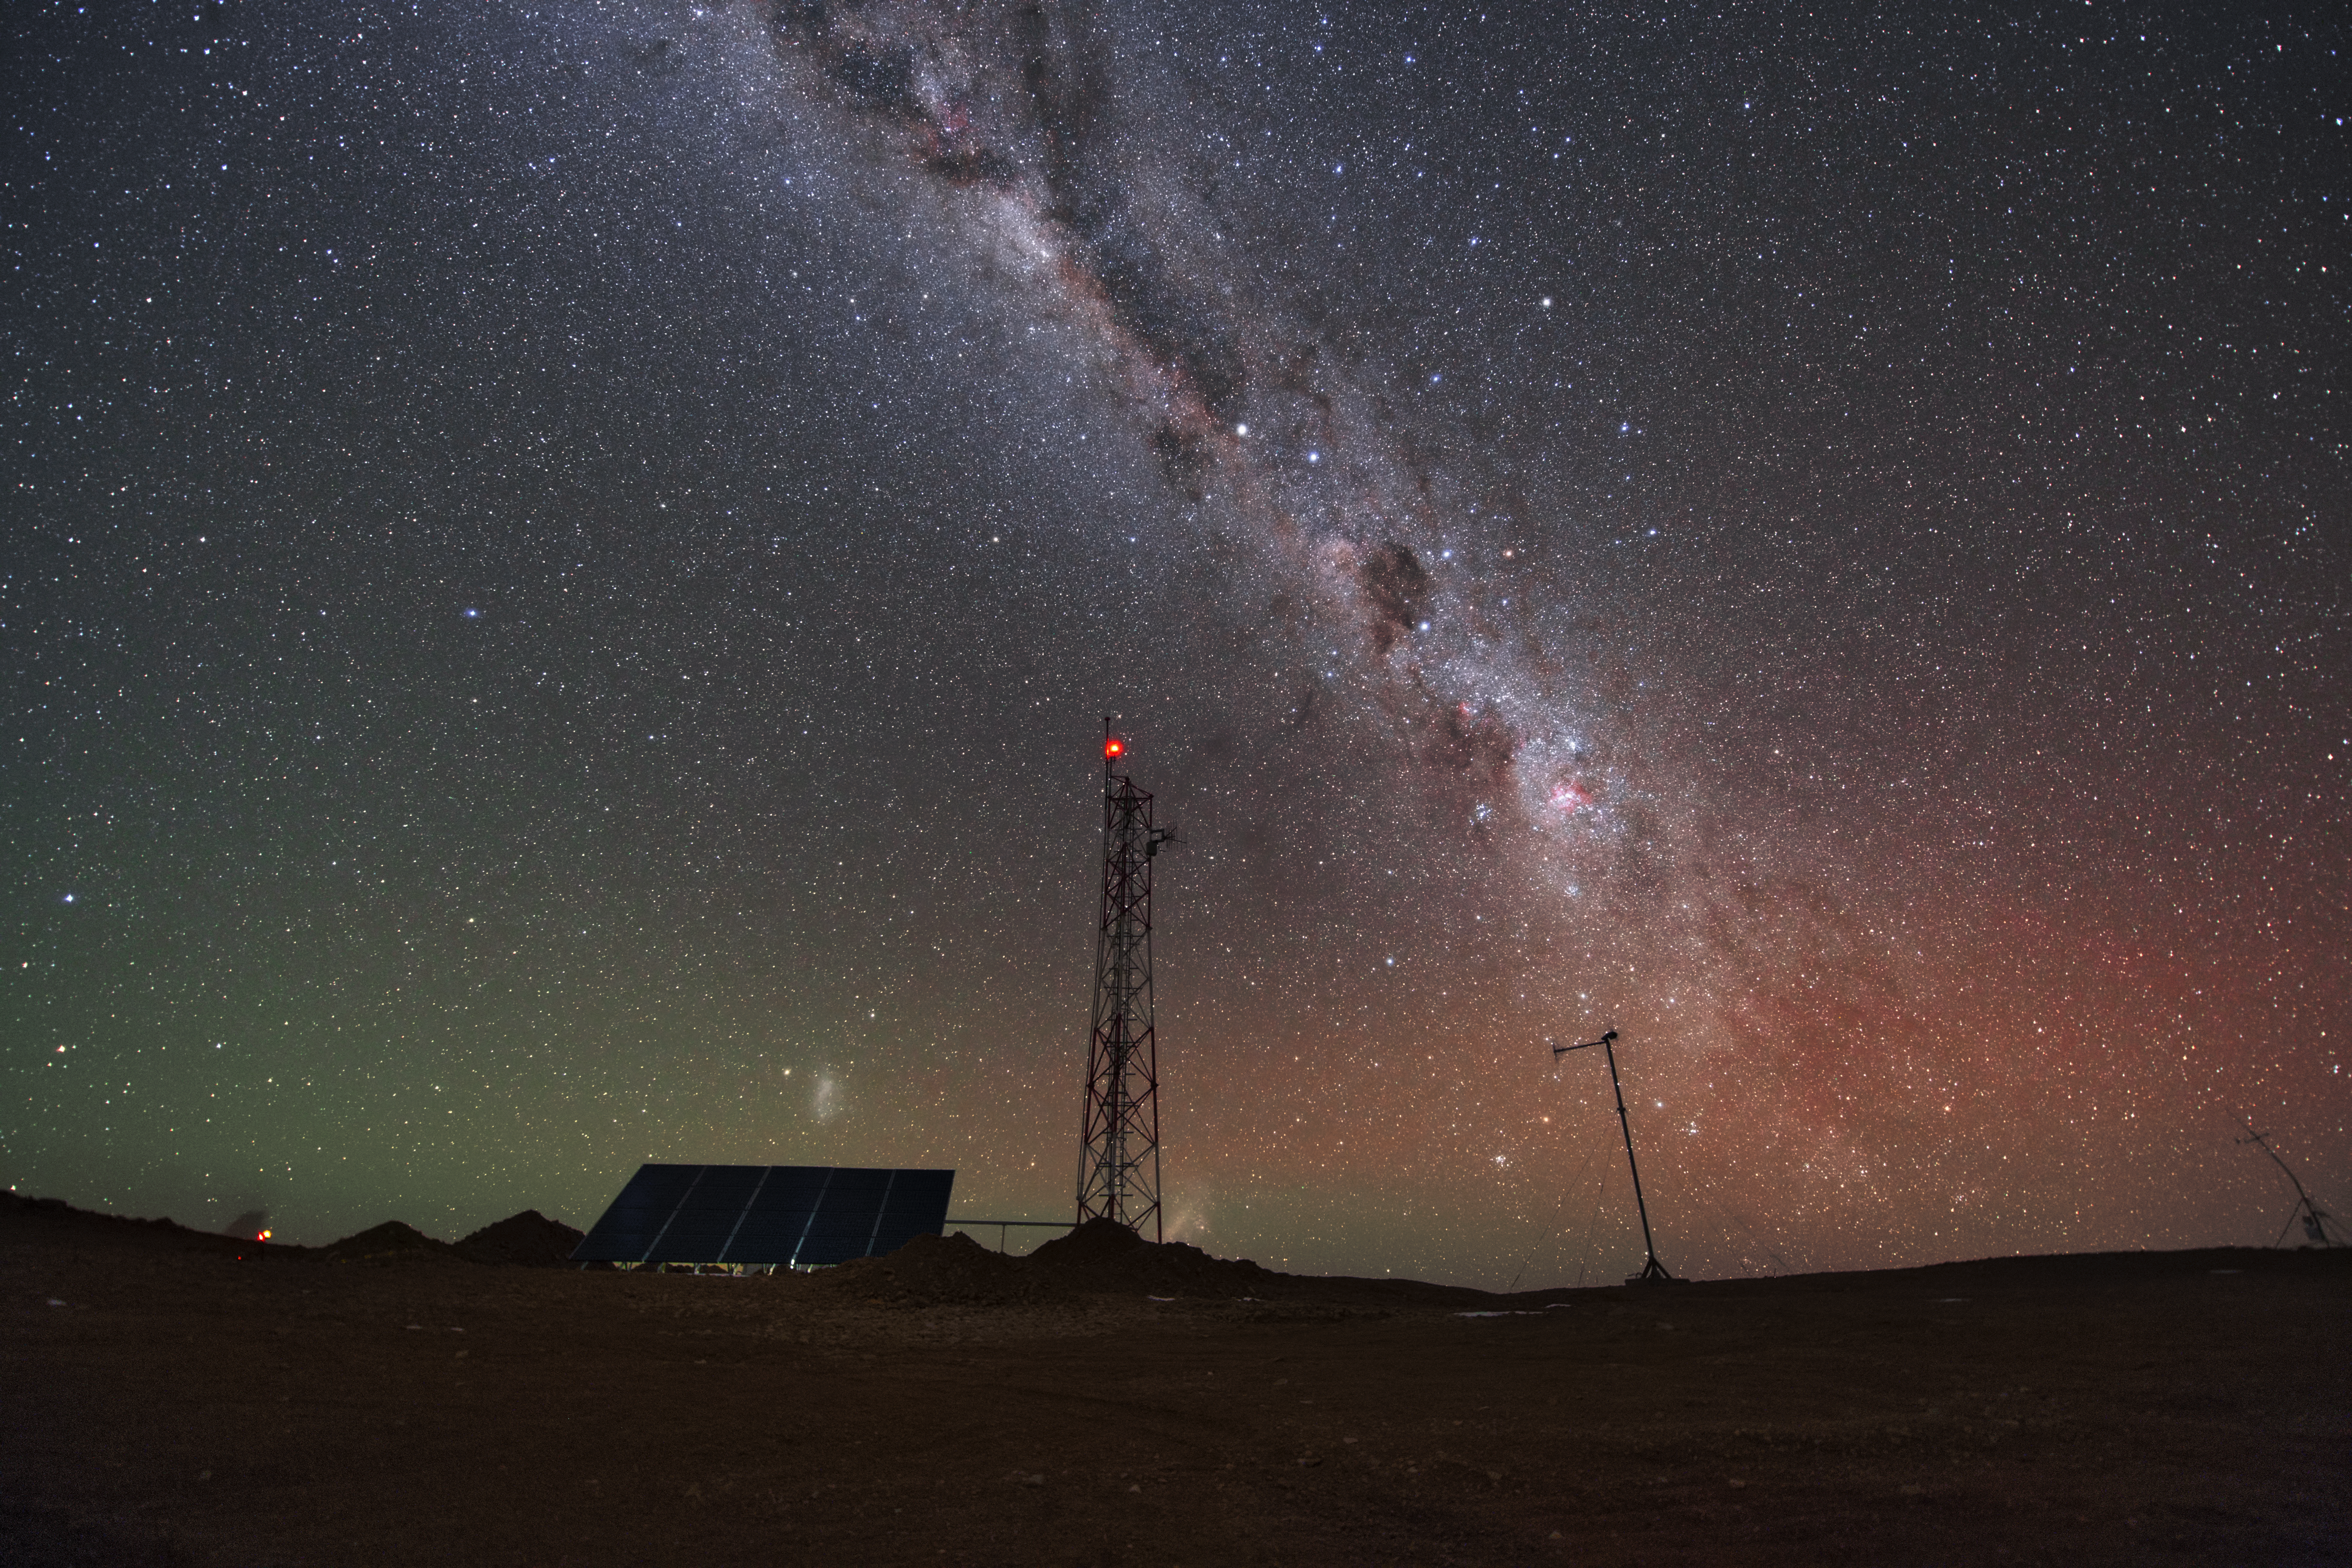

Cerro Armazones at night

A telecommunication antenna rises from the original summit of Cerro Armazones, home of the future Extremely Large Telescope. Above the mountain, the Milky Way illuminates the sky.

Credit: Y. Beletsky (LCO)/ESO